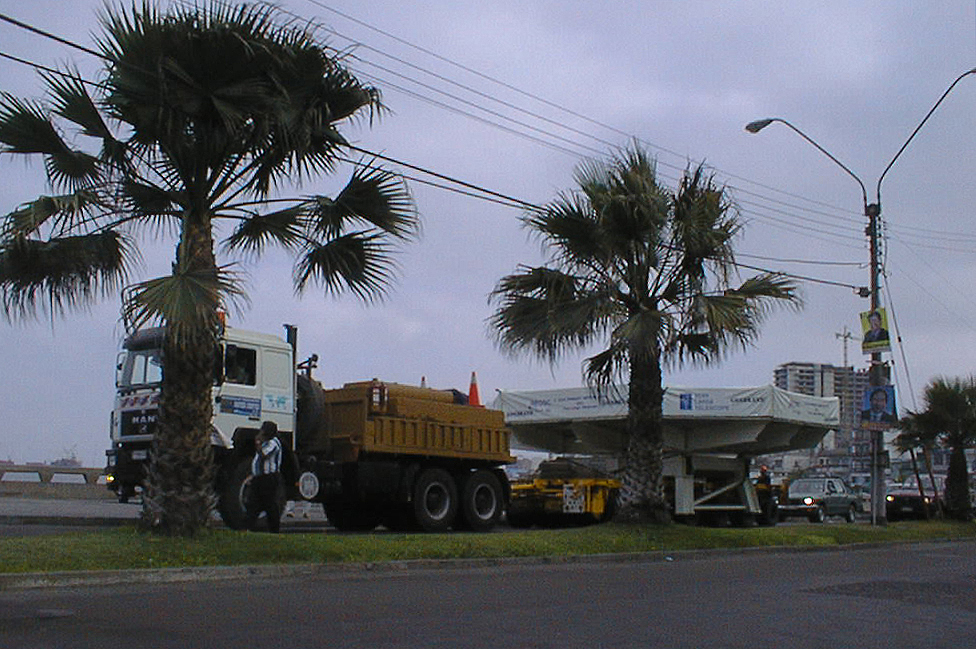

The VLT mirror convoy moves along the seafront

The convoy with the first VLT mirror moves slowly along the seafront in Antofagasta. Several ESO staff accompanied the transport on foot during this phase.

Credit: ESO